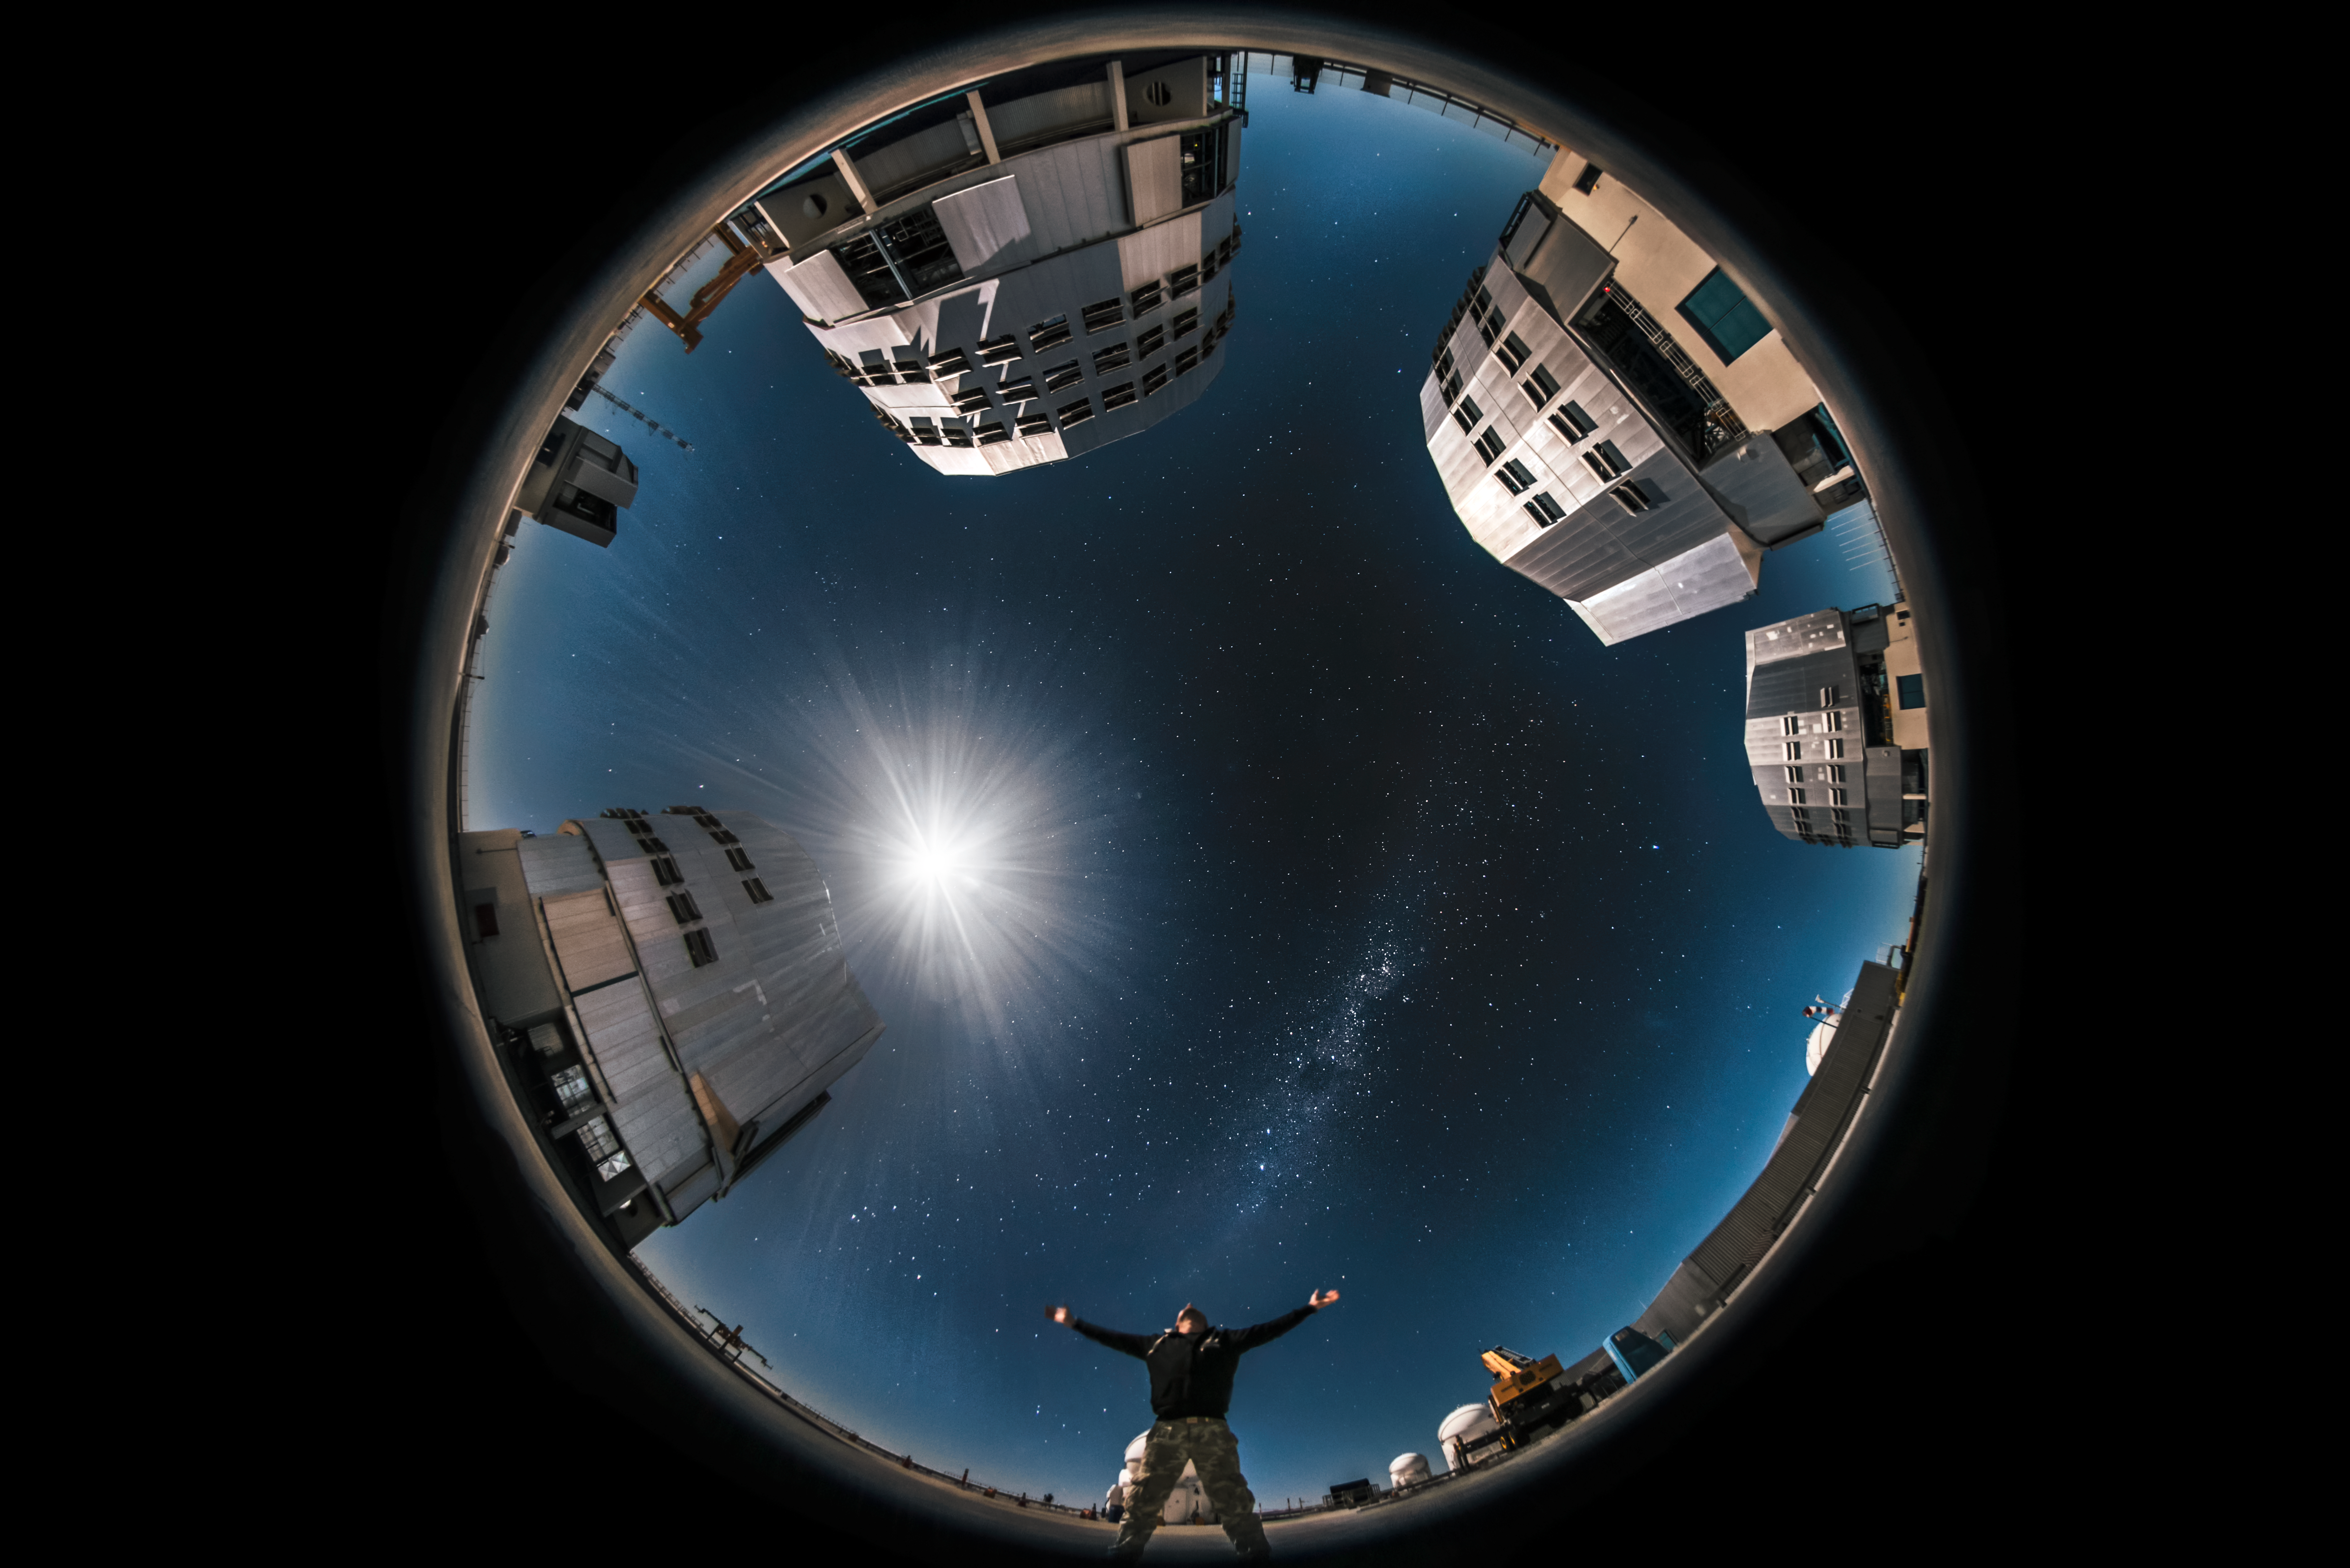

360 degrees of the VLT

This unique fulldome view of ESO's Very Large Telescope (VLT) reveals the looming Unit Telescope (UT) enclosures under a full Moon's glare. A faint band of light — the Milky Way — cuts across the sky, beneath which a photographer gestures.

Credit: ESO/A. Ghizzi Panizza (www.albertoghizzipanizza.com)